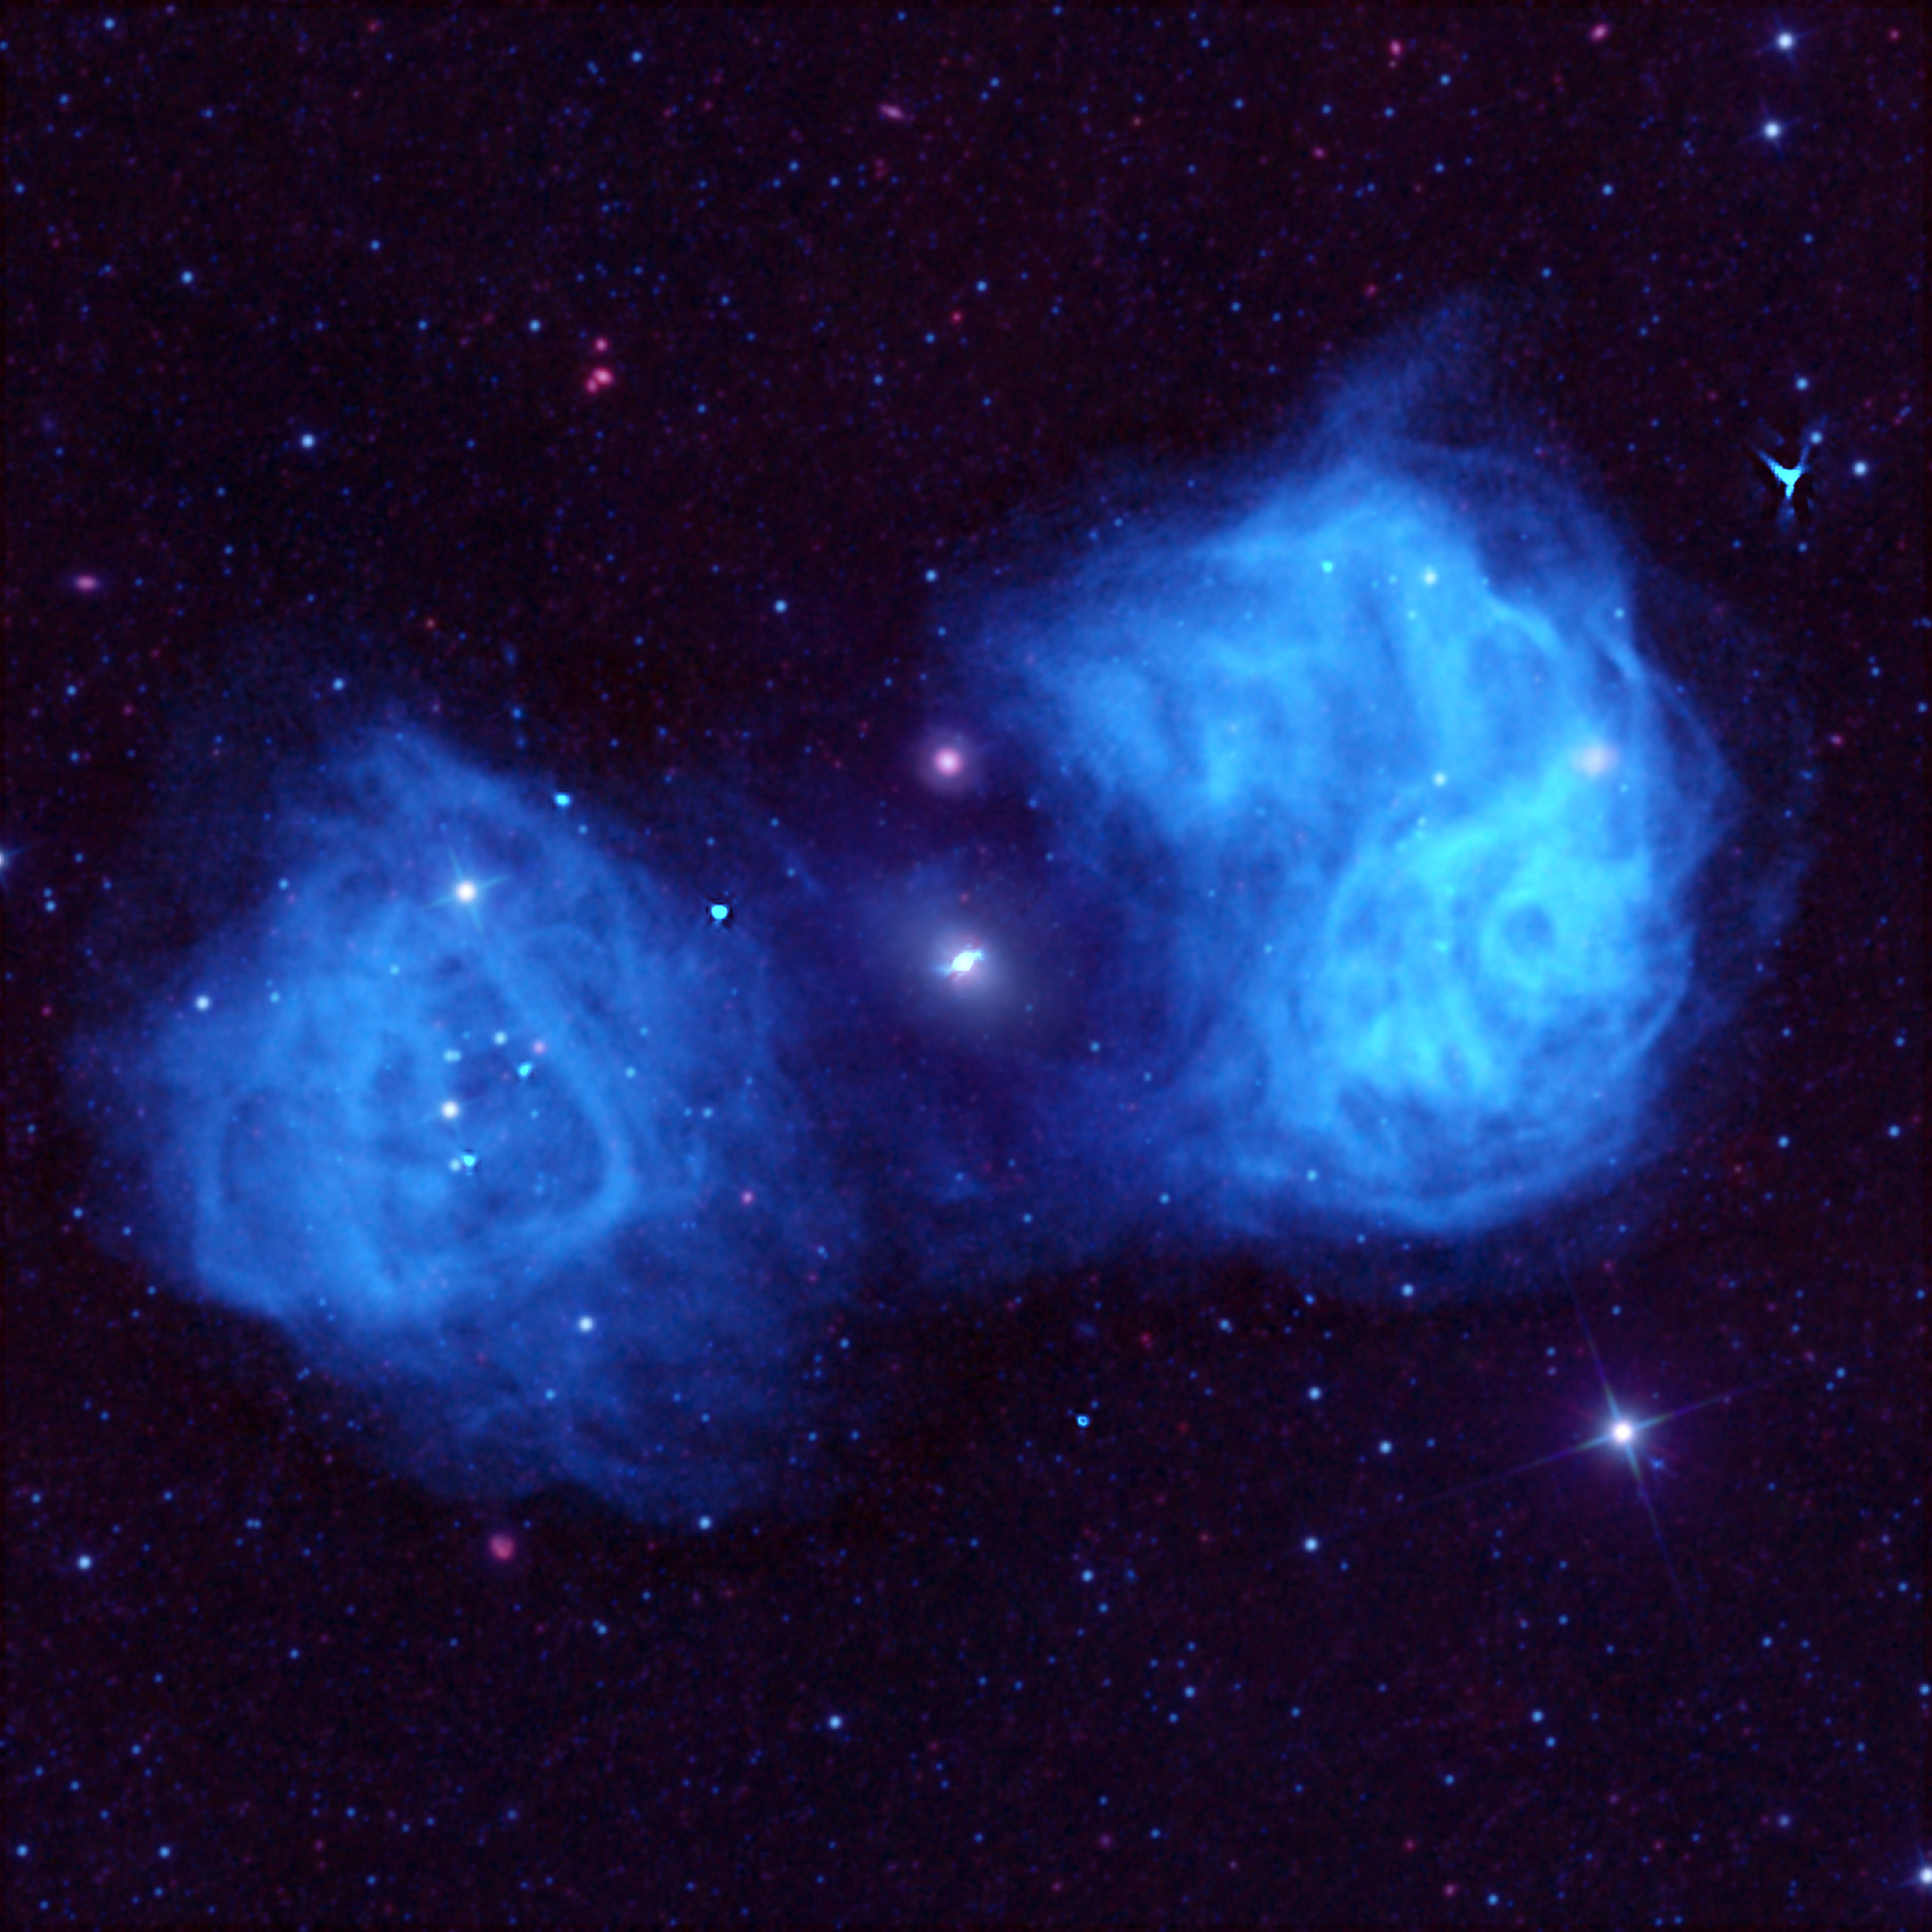

Fornax in Blue

Radio waves are invisible to our eyes, therefore, they do not arrive in any "color" that we've ever known. When we take our data and plot it, our artists can assign any color they please to the results. In this image of the famous Fornax radio galaxy, our artist tried a blue coloring for the enormous lobes of gas this galaxy's black hole sprays out.

Credit: (NRAO/AUI/NSF)